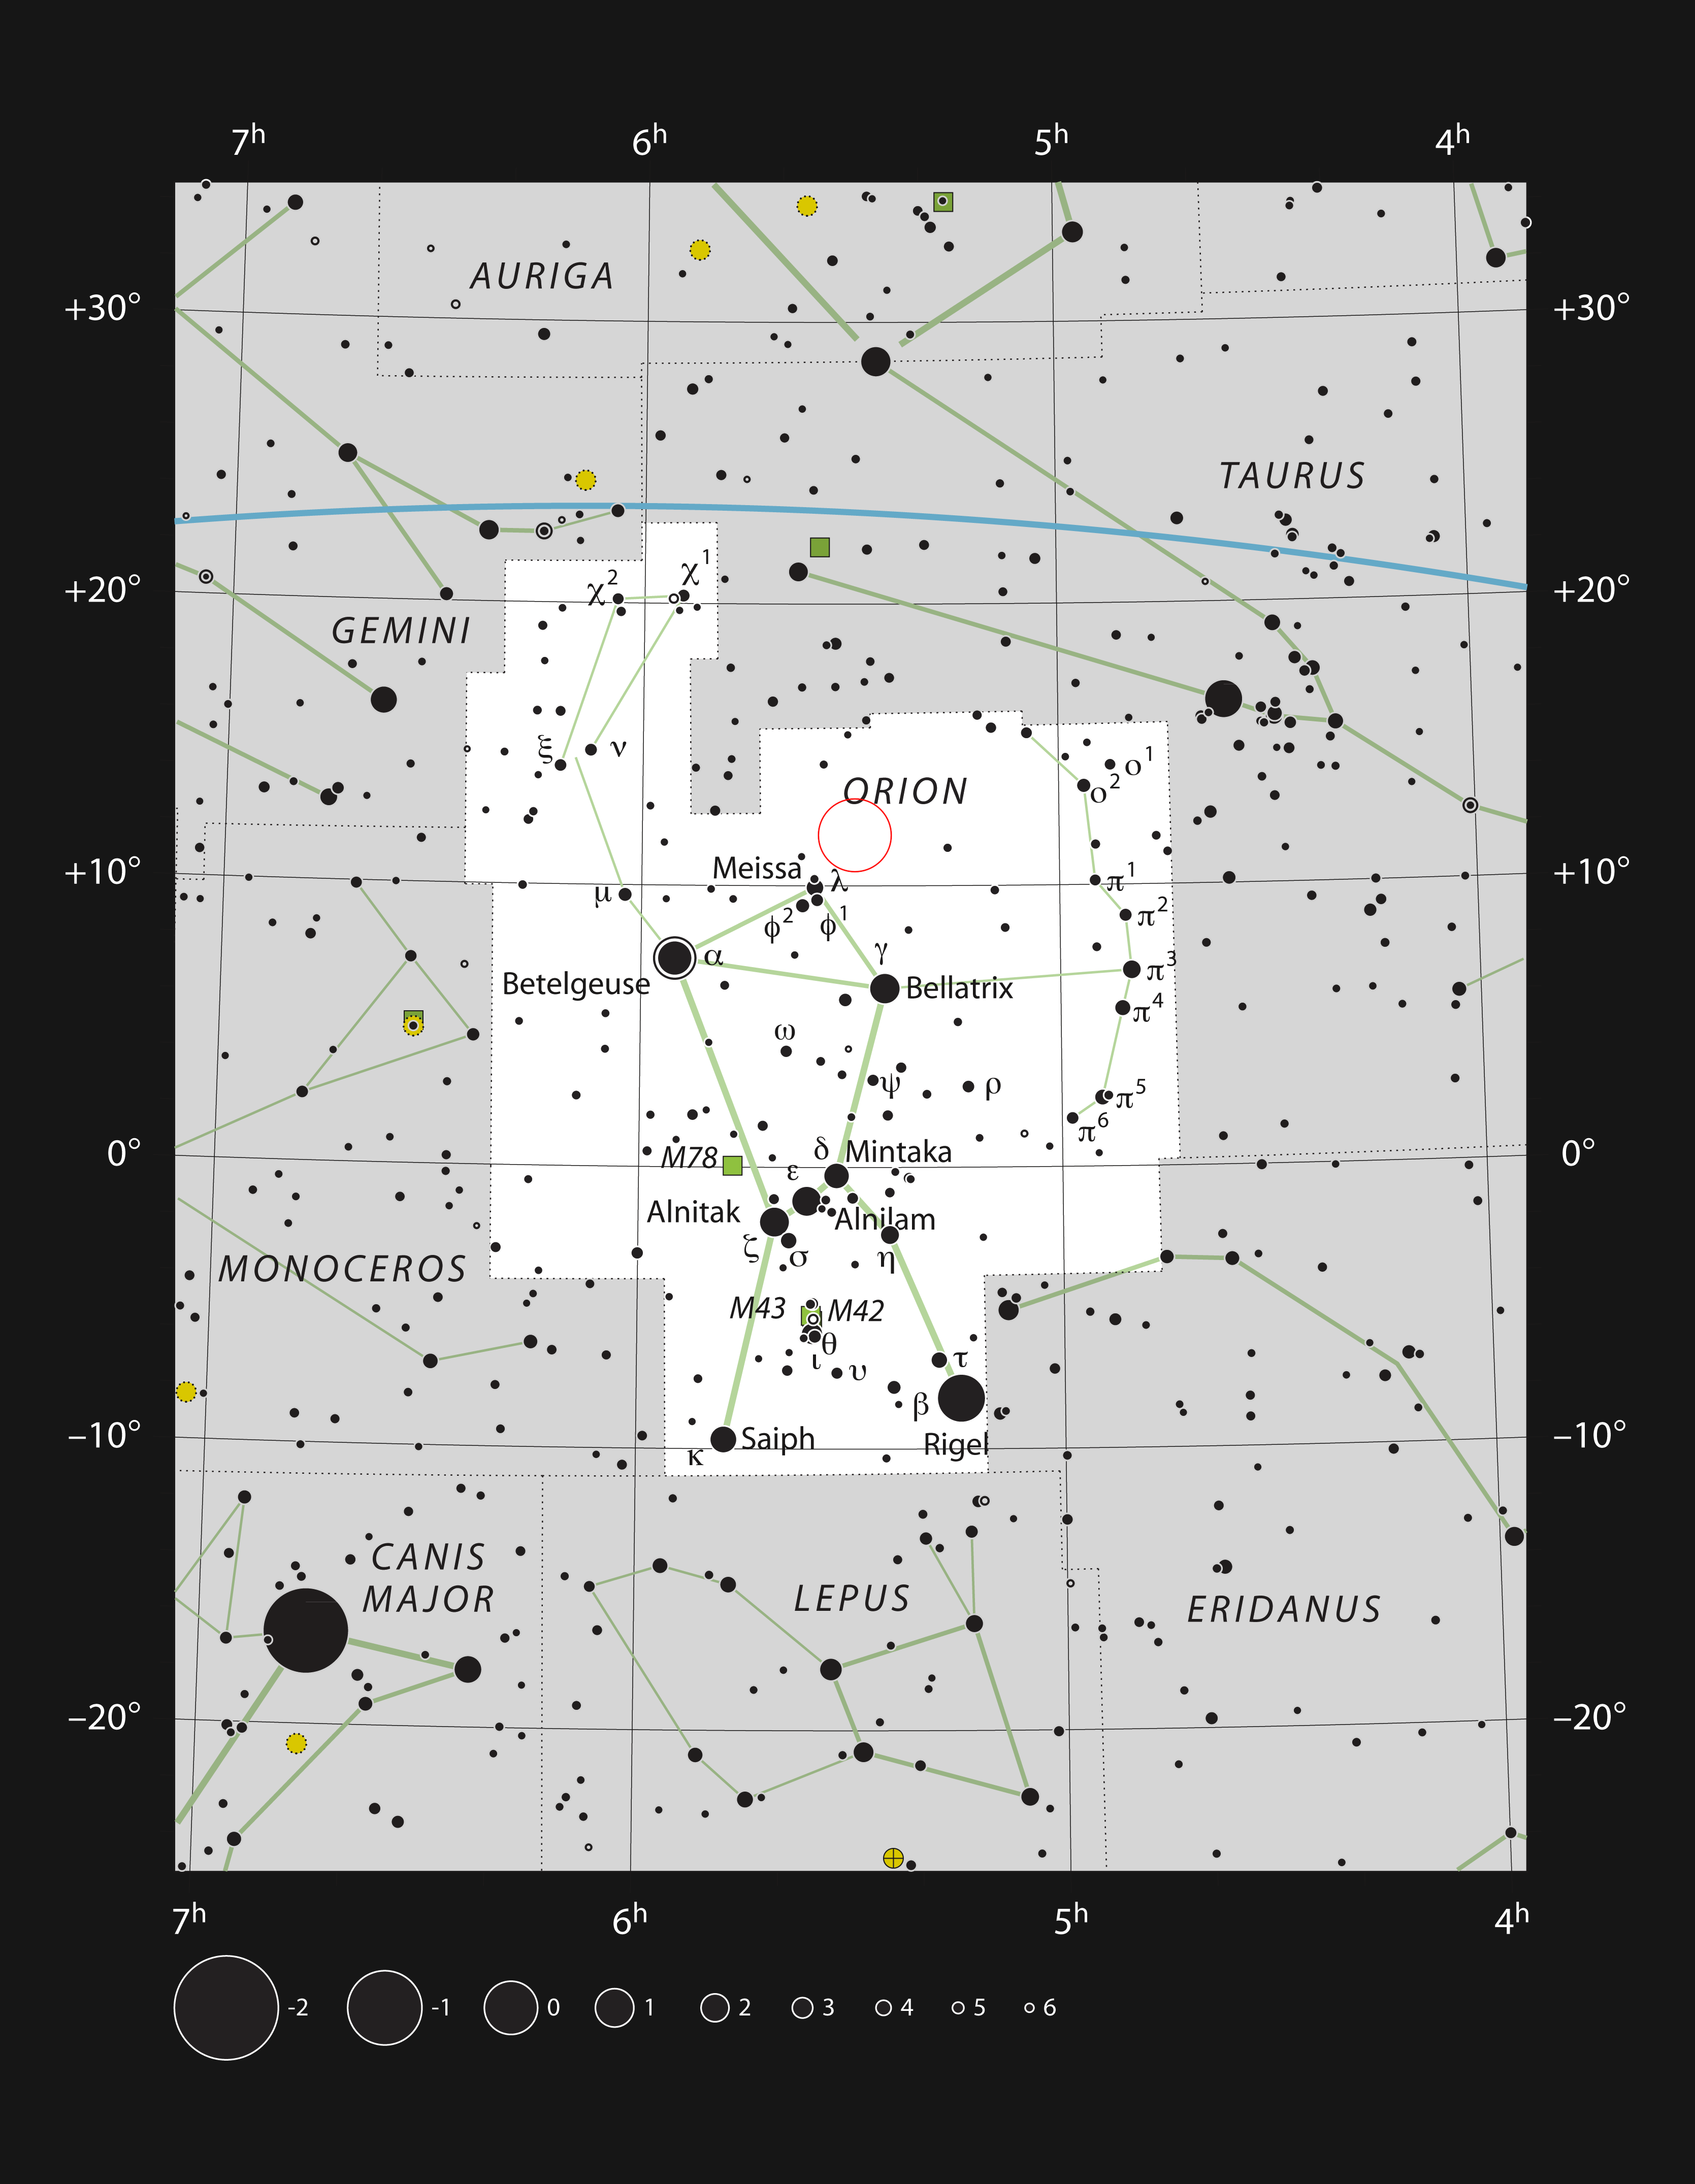

GW Orionis in the constellation of Orion

This chart shows the location of the triple system GW Orionis in the constellation of Orion (The Hunter). The map includes most of the stars visible to the unaided eye under good conditions, and the location of GW Orionis is indicated by a red circle.

Credit: ESO, IAU and Sky & Telescope